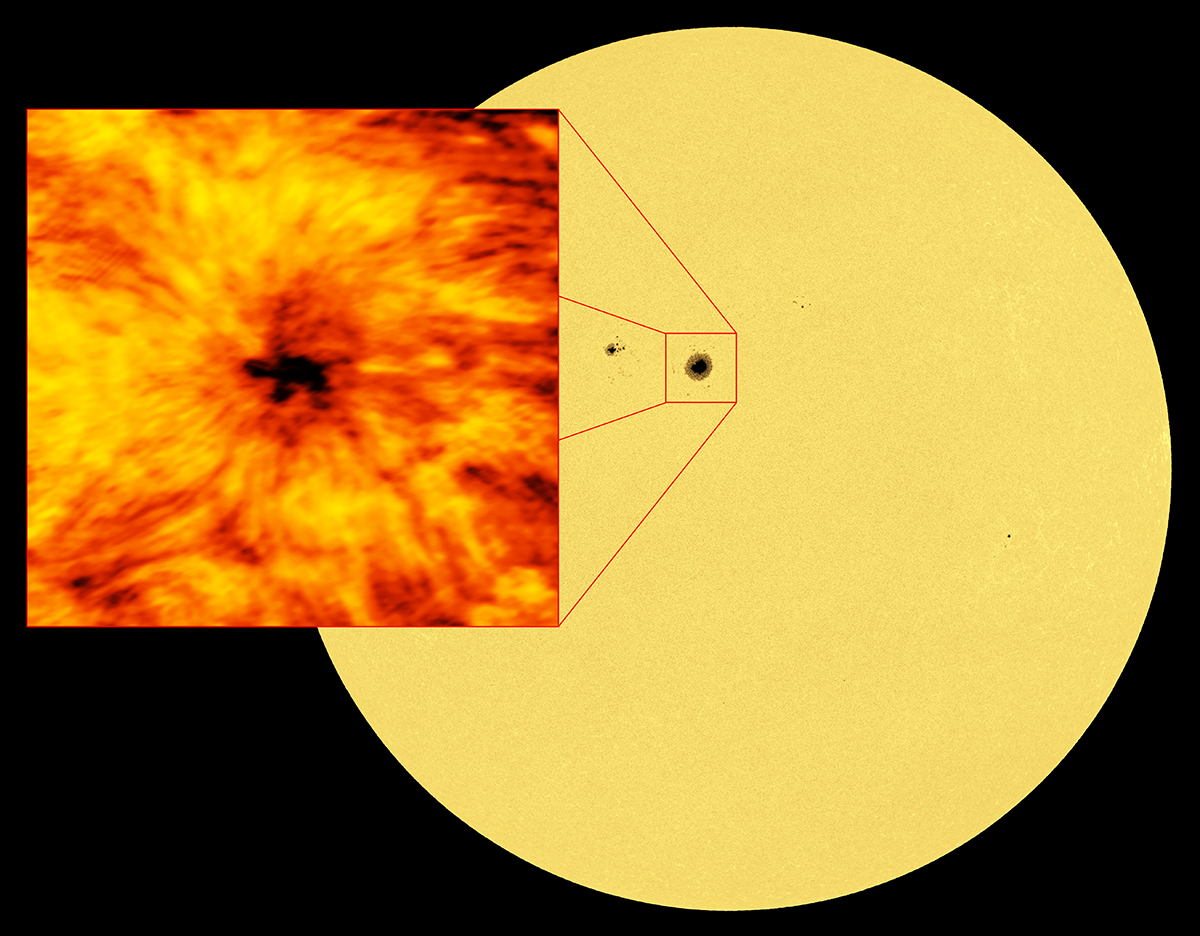

ALMA Spies Sunspots

This image of the entire Sun was taken at a wavelength of 617.3 nanometers. Light at this wavelength originates from the visible solar surface, the photosphere. A cooler, darker sunspot is clearly visible in the disk, and -- as a visual comparison -- a depiction from ALMA at a wavelength of 1.25 millimeters is shown.

Credit: ALMA (ESO/NAOJ/NRAO); B. Saxton (NRAO/AUI/NSF)